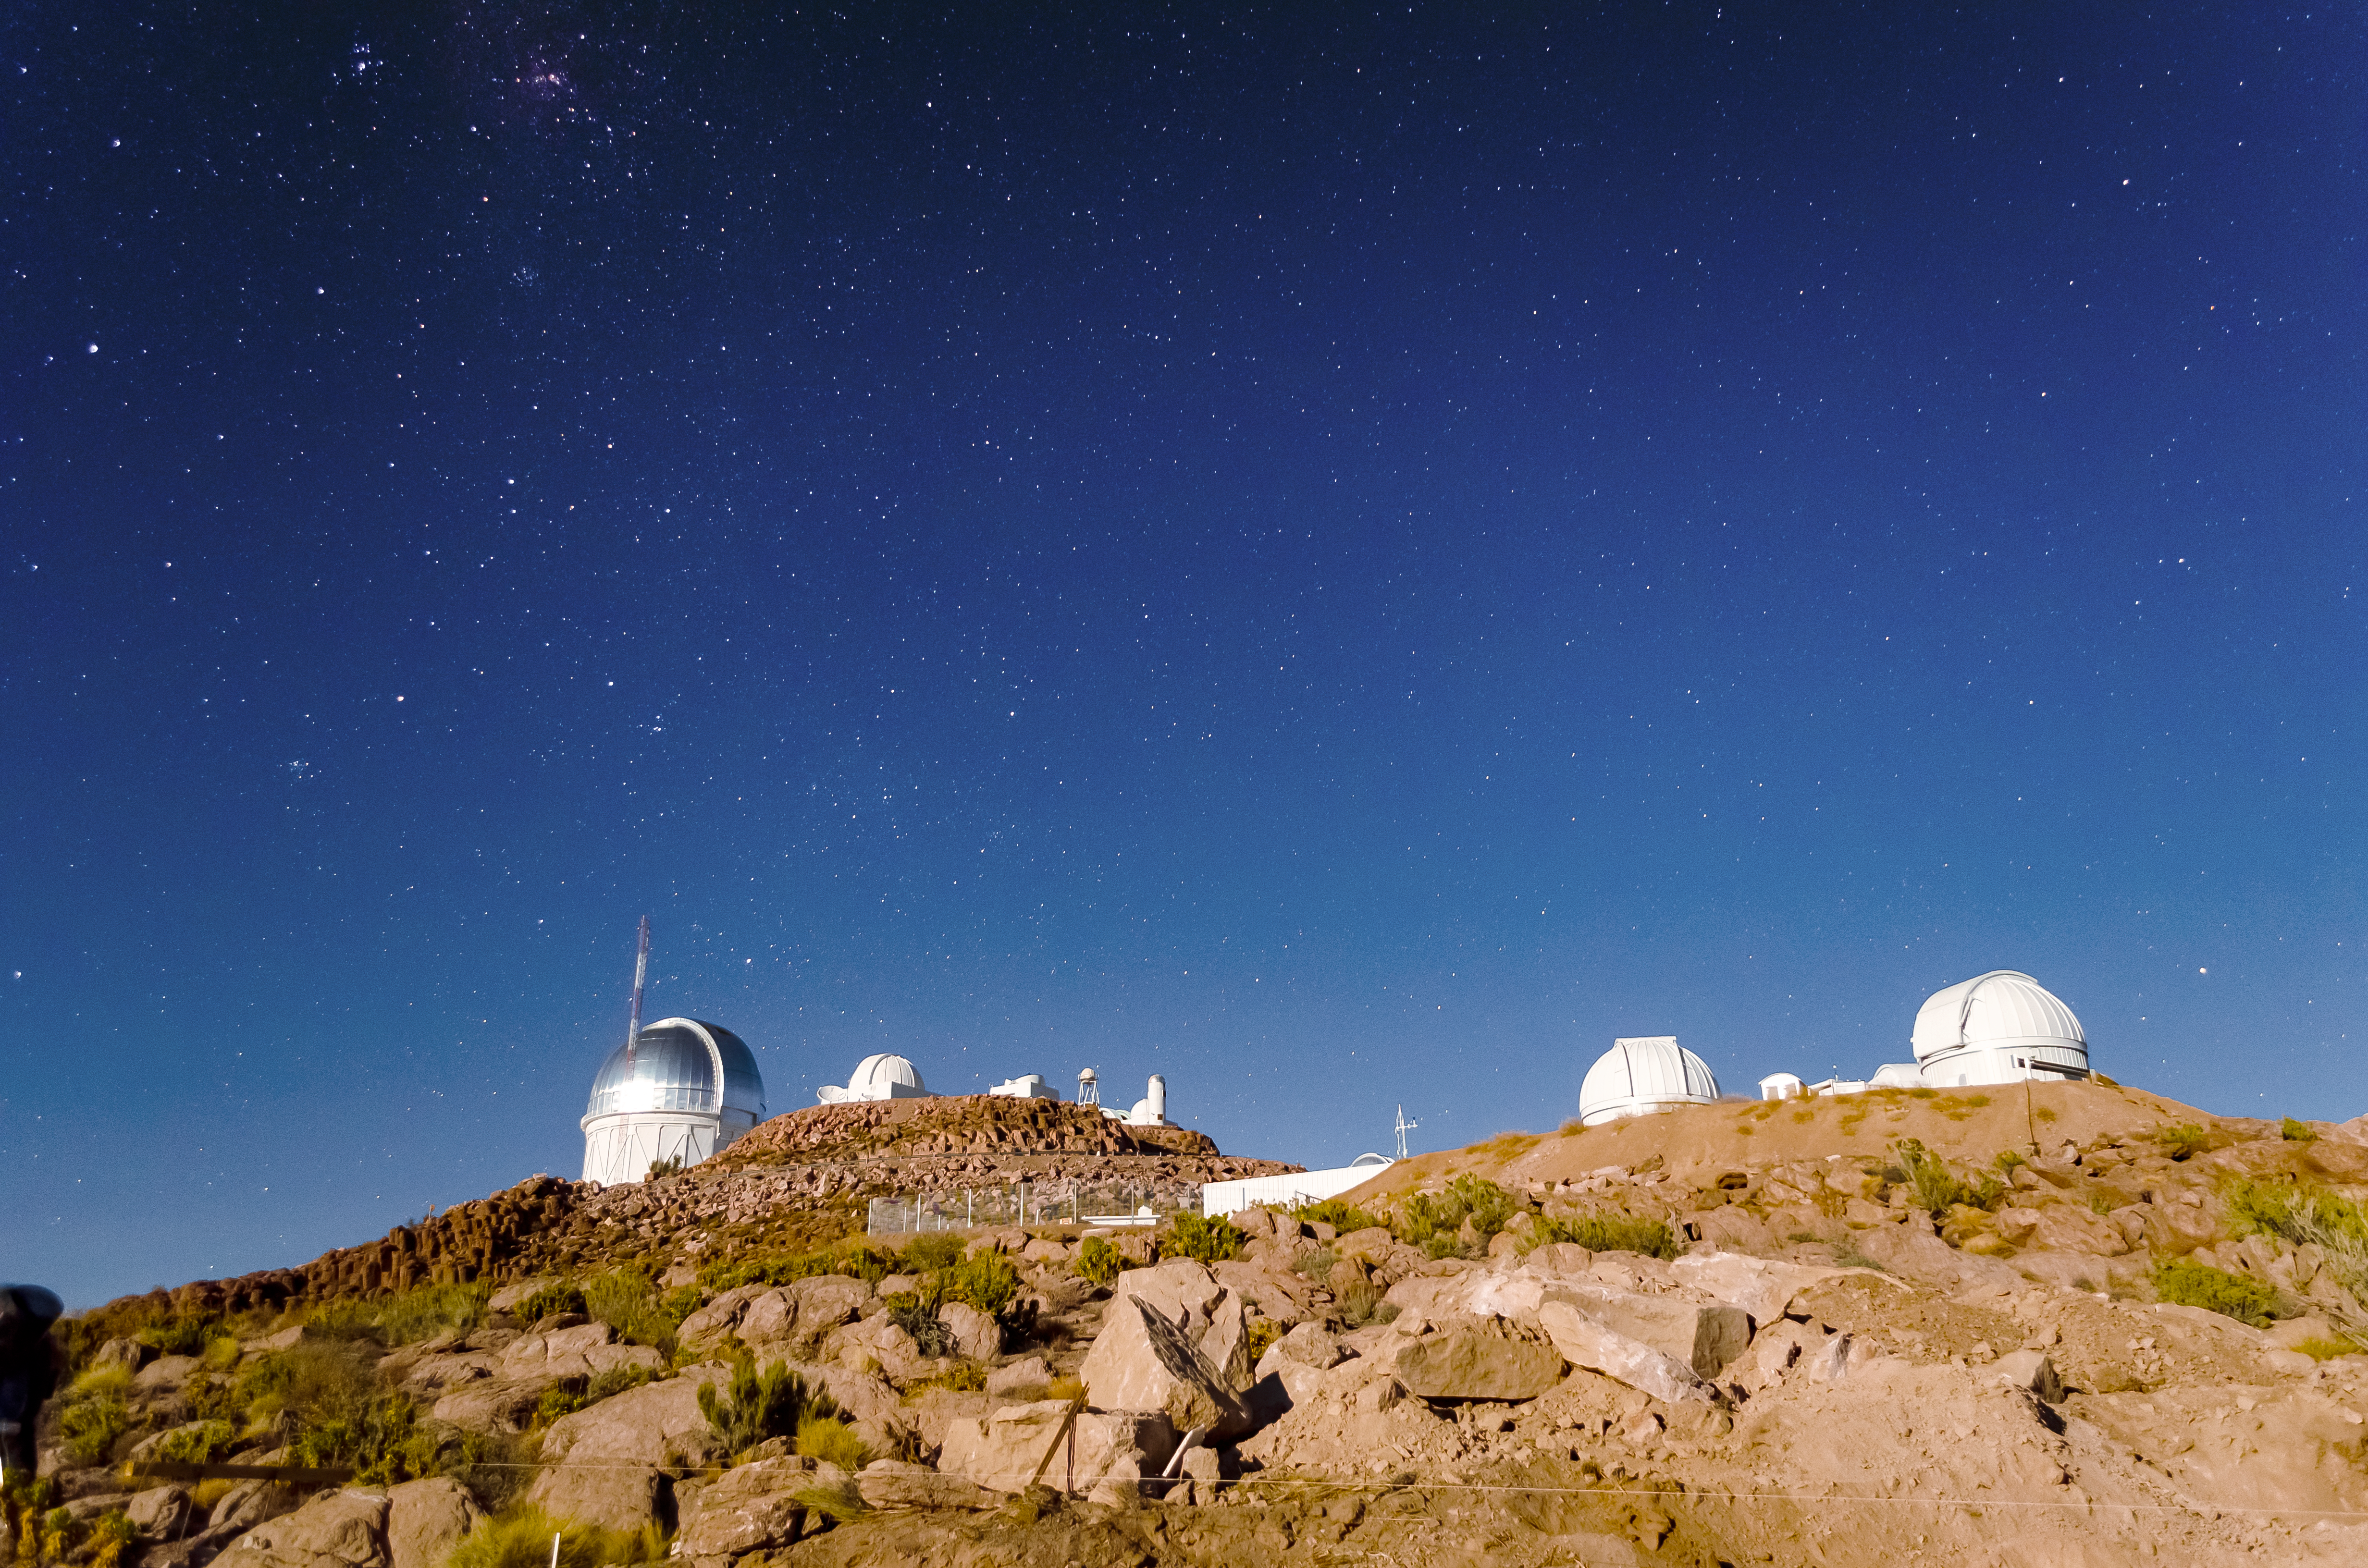

Cerro Tololo Inter-American Observatory

Cerro Tololo Inter-American Observatory (CTIO), a Program of NSF NOIRLab

Credit: CTIO/NOIRLab/NSF/AURA/D. Munizaga